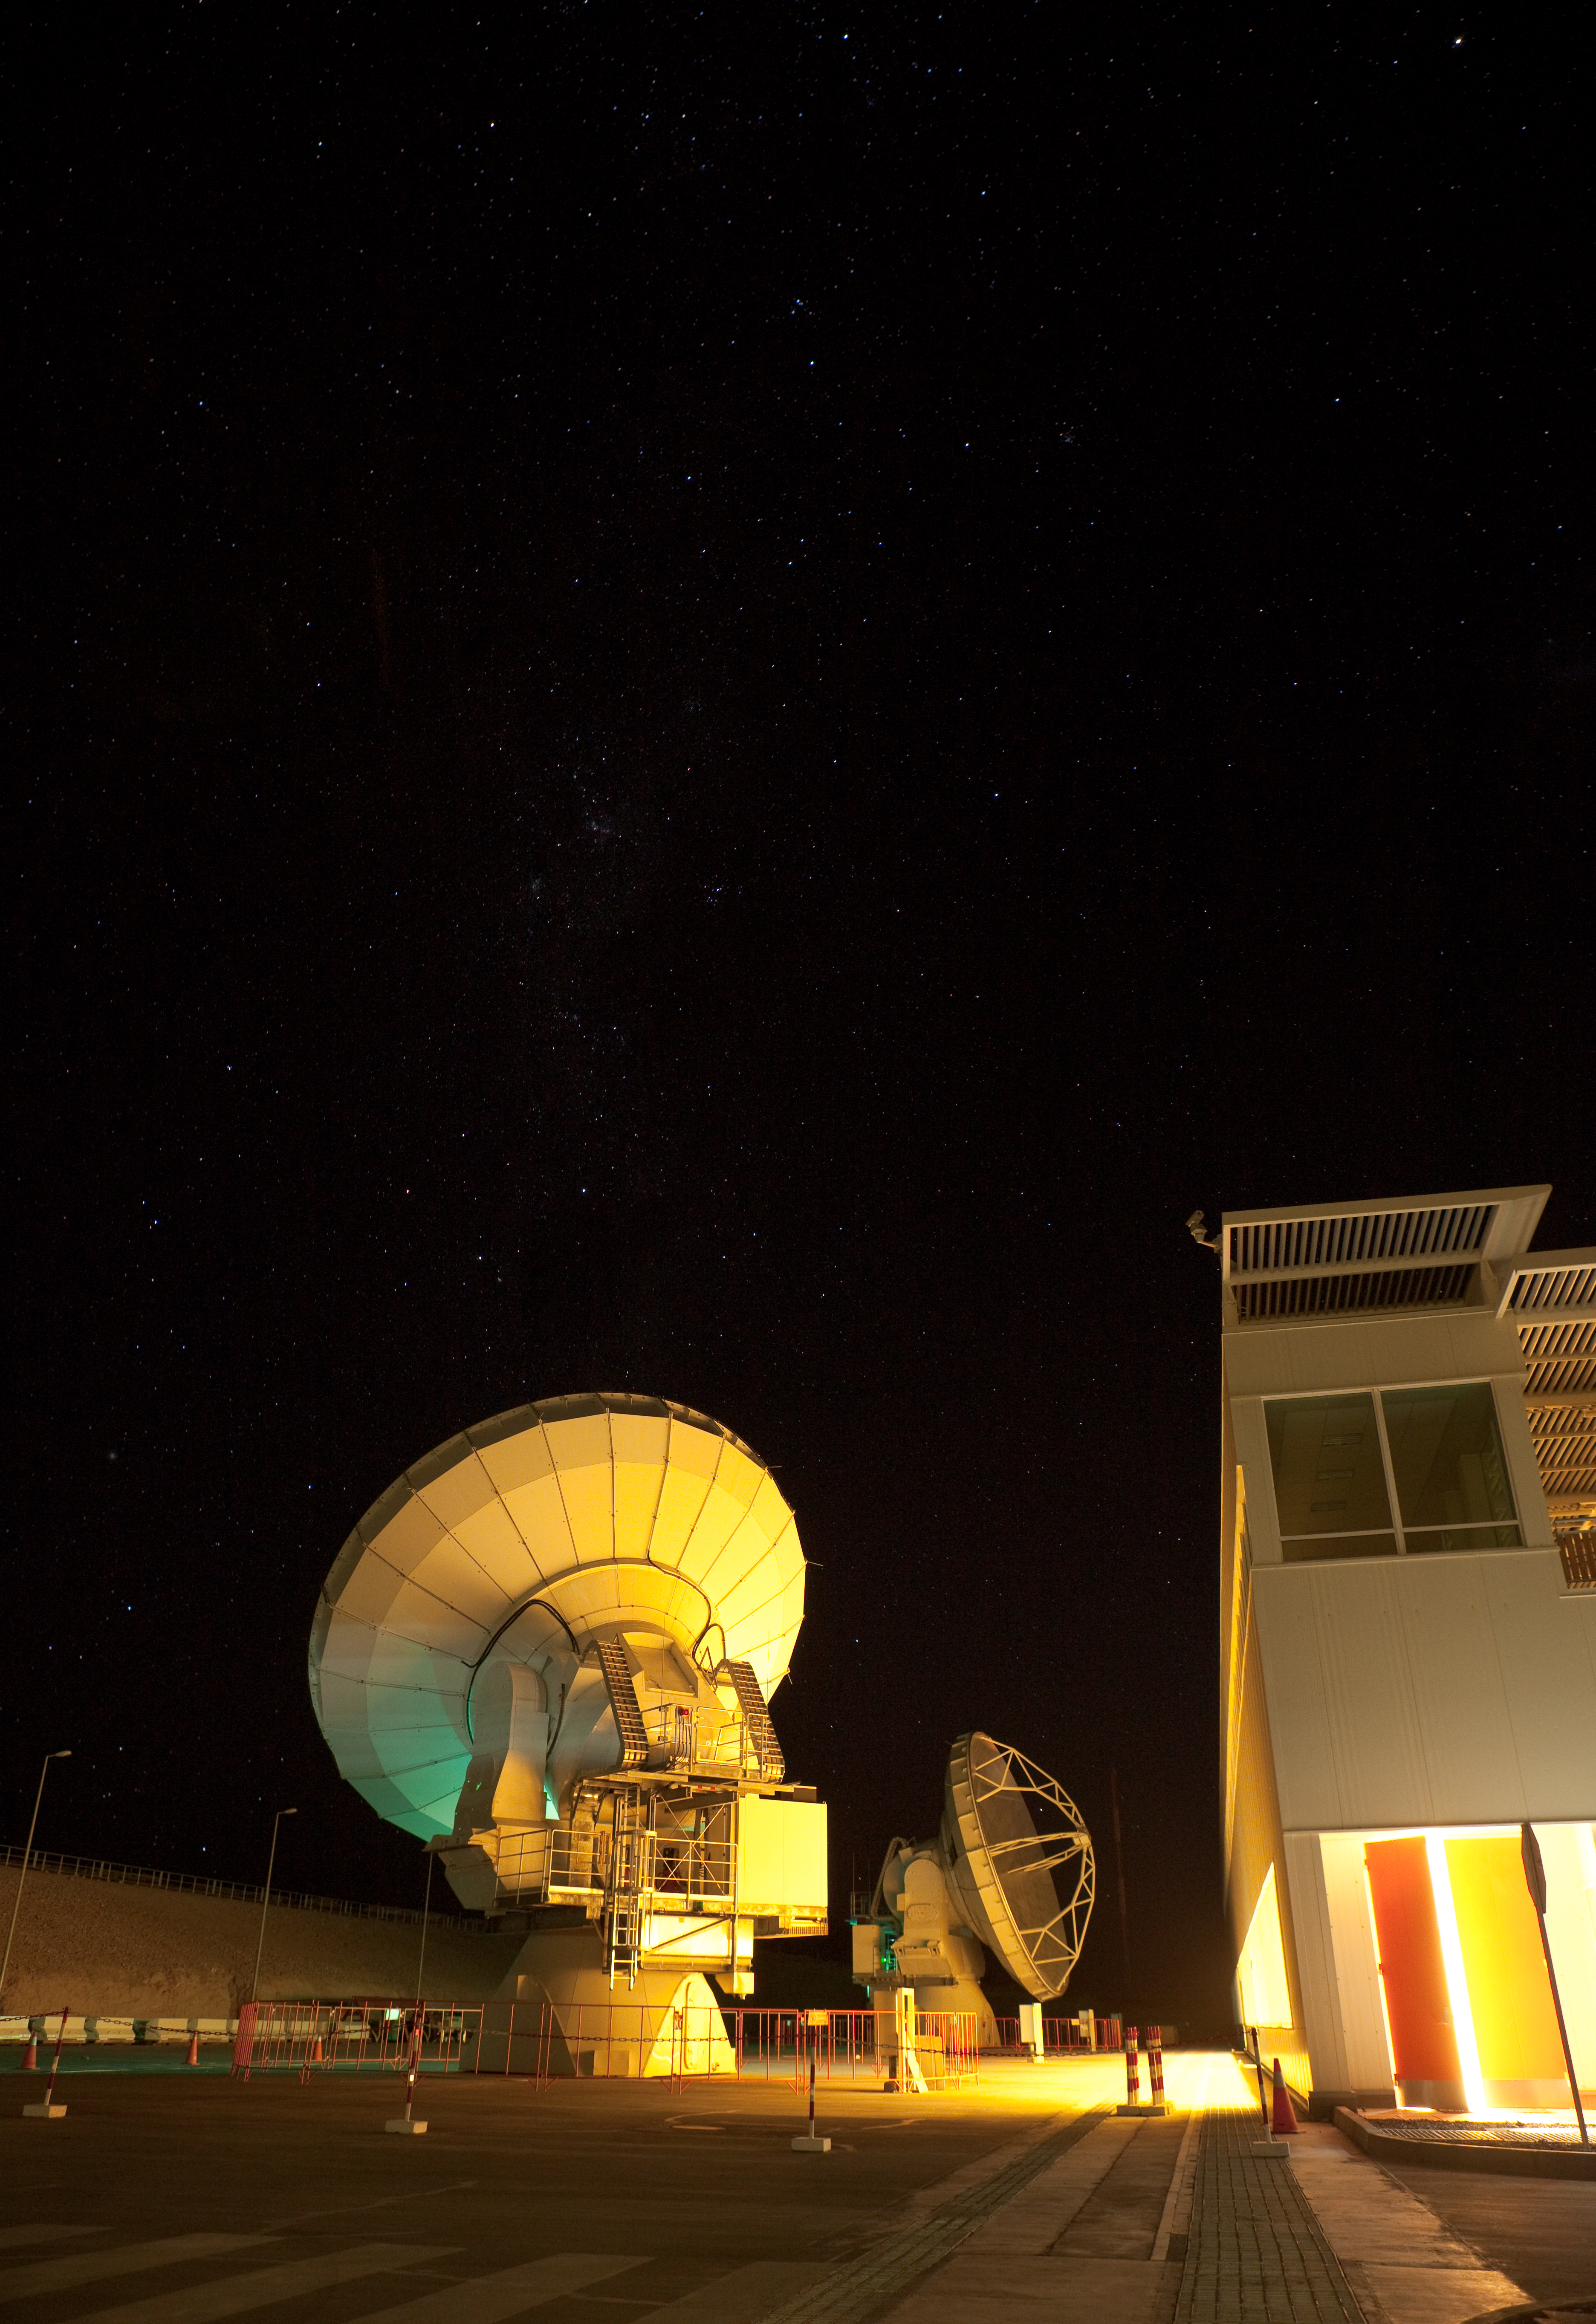

ALMA night testing

American ALMA antennas by the Operational Support Facility building during night time testing. Image taken in March 2009.

Credit: ALMA (ESO/NAOJ/NRAO)